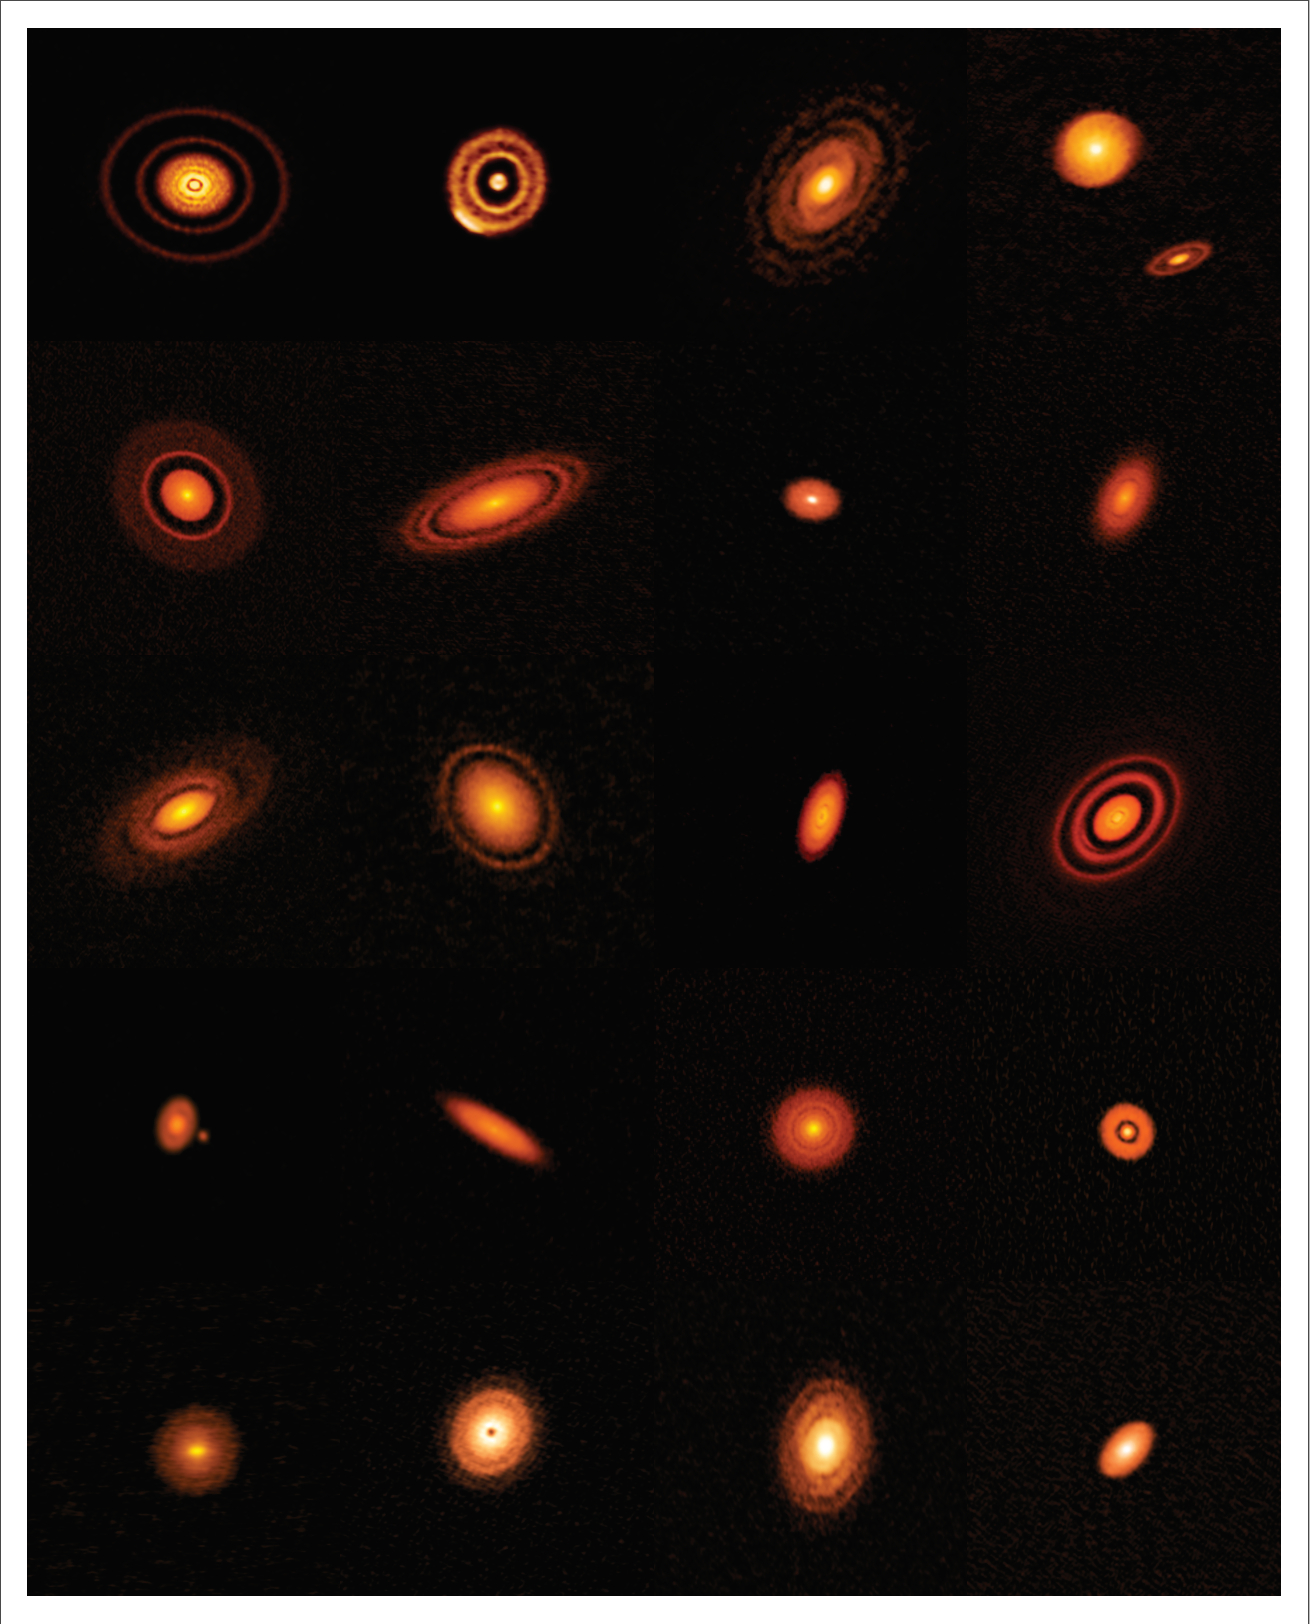

Twenty Protoplanetary Disks Imaged by ALMA

A team of astronomers has conducted ALMA‘s first large-scale, high-resolution survey of protoplanetary disks. Known as the Disk Substructures at High Angular Resolution Project (DSHARP), this “Large Program” of ALMA has yielded stunning, high-resolution images of 20 nearby protoplanetary disks and given astronomers new insights into the variety of features they contain and the speed with which planets can emerge.

Credit: ALMA (ESO/NAOJ/NRAO), S. Andrews et al.; NRAO/AUI/NSF, S. Dagnello